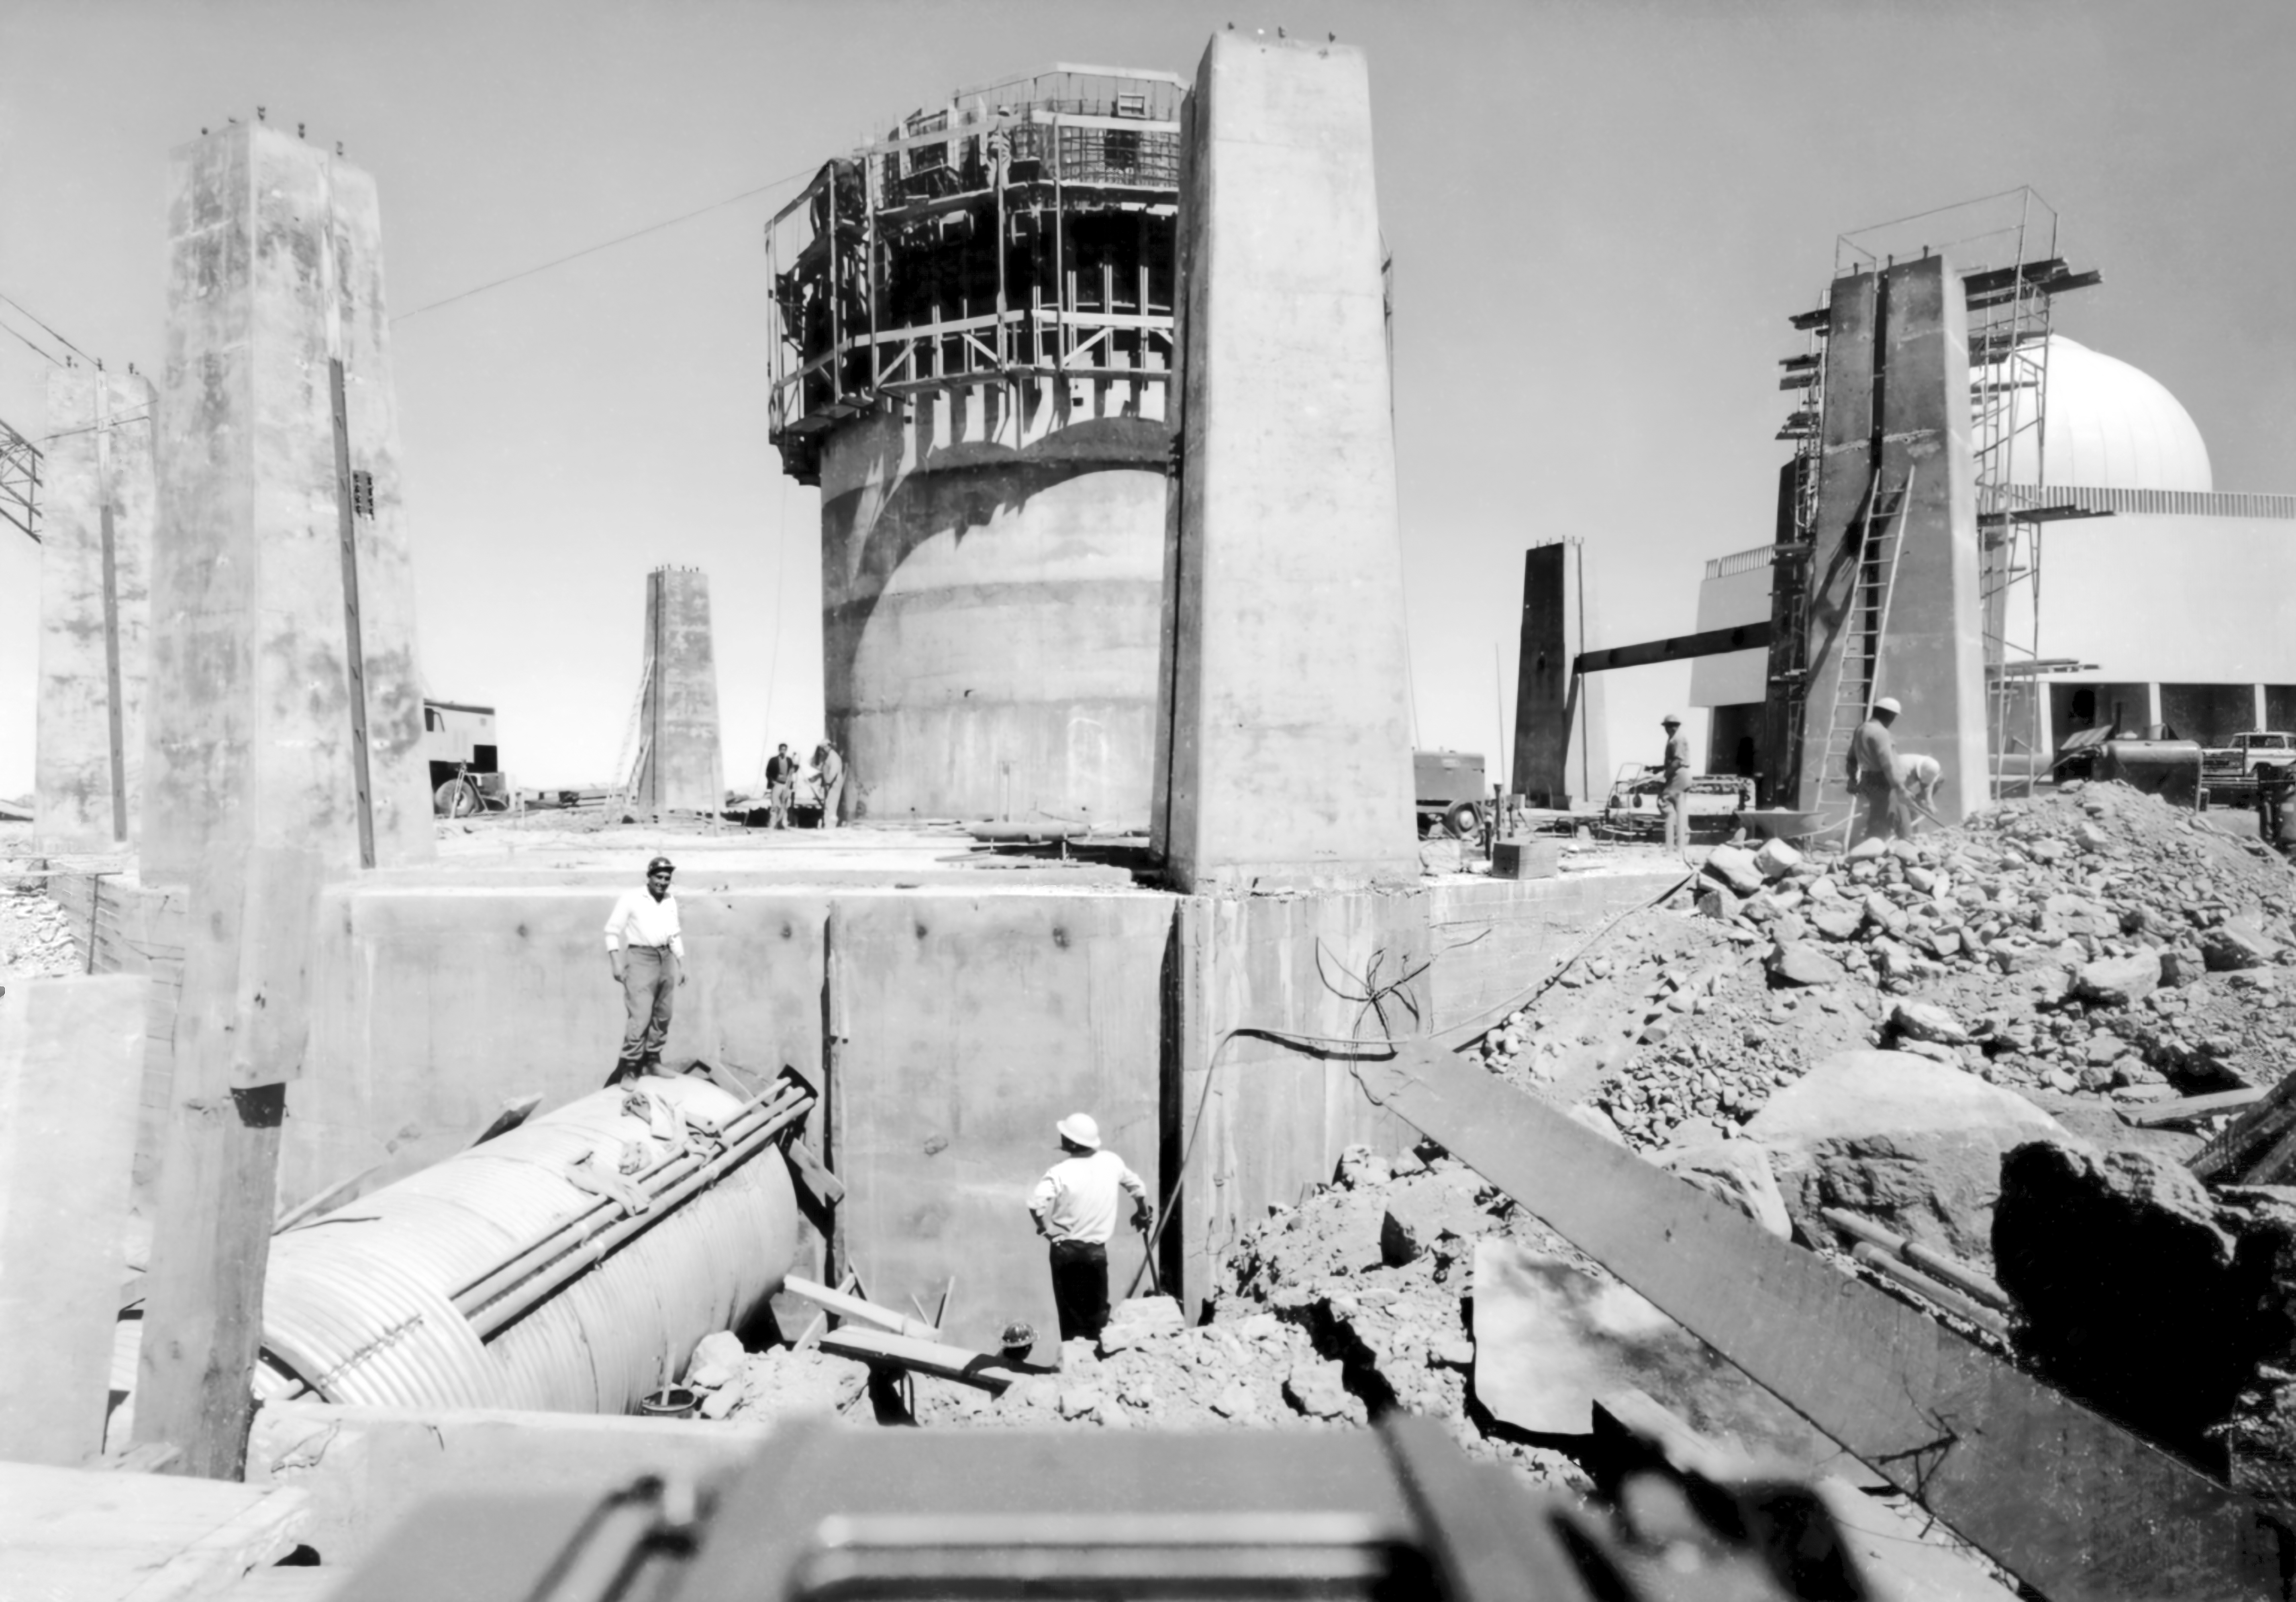

CTIO History - Construction on Víctor M. Blanco 4-meter Telescope

A historical photo of the construction of the Víctor M. Blanco 4-meter Telescope at Cerro Tololo Inter-American Observatory (CTIO), a Program of NSF NOIRLab, in Chile with the SMARTS 1.5-meter Telescope in the background.

This image is part of NSF NOIRLab’s historical archives.

Credit: CTIO/NOIRLab/NSF/AURA/R. González